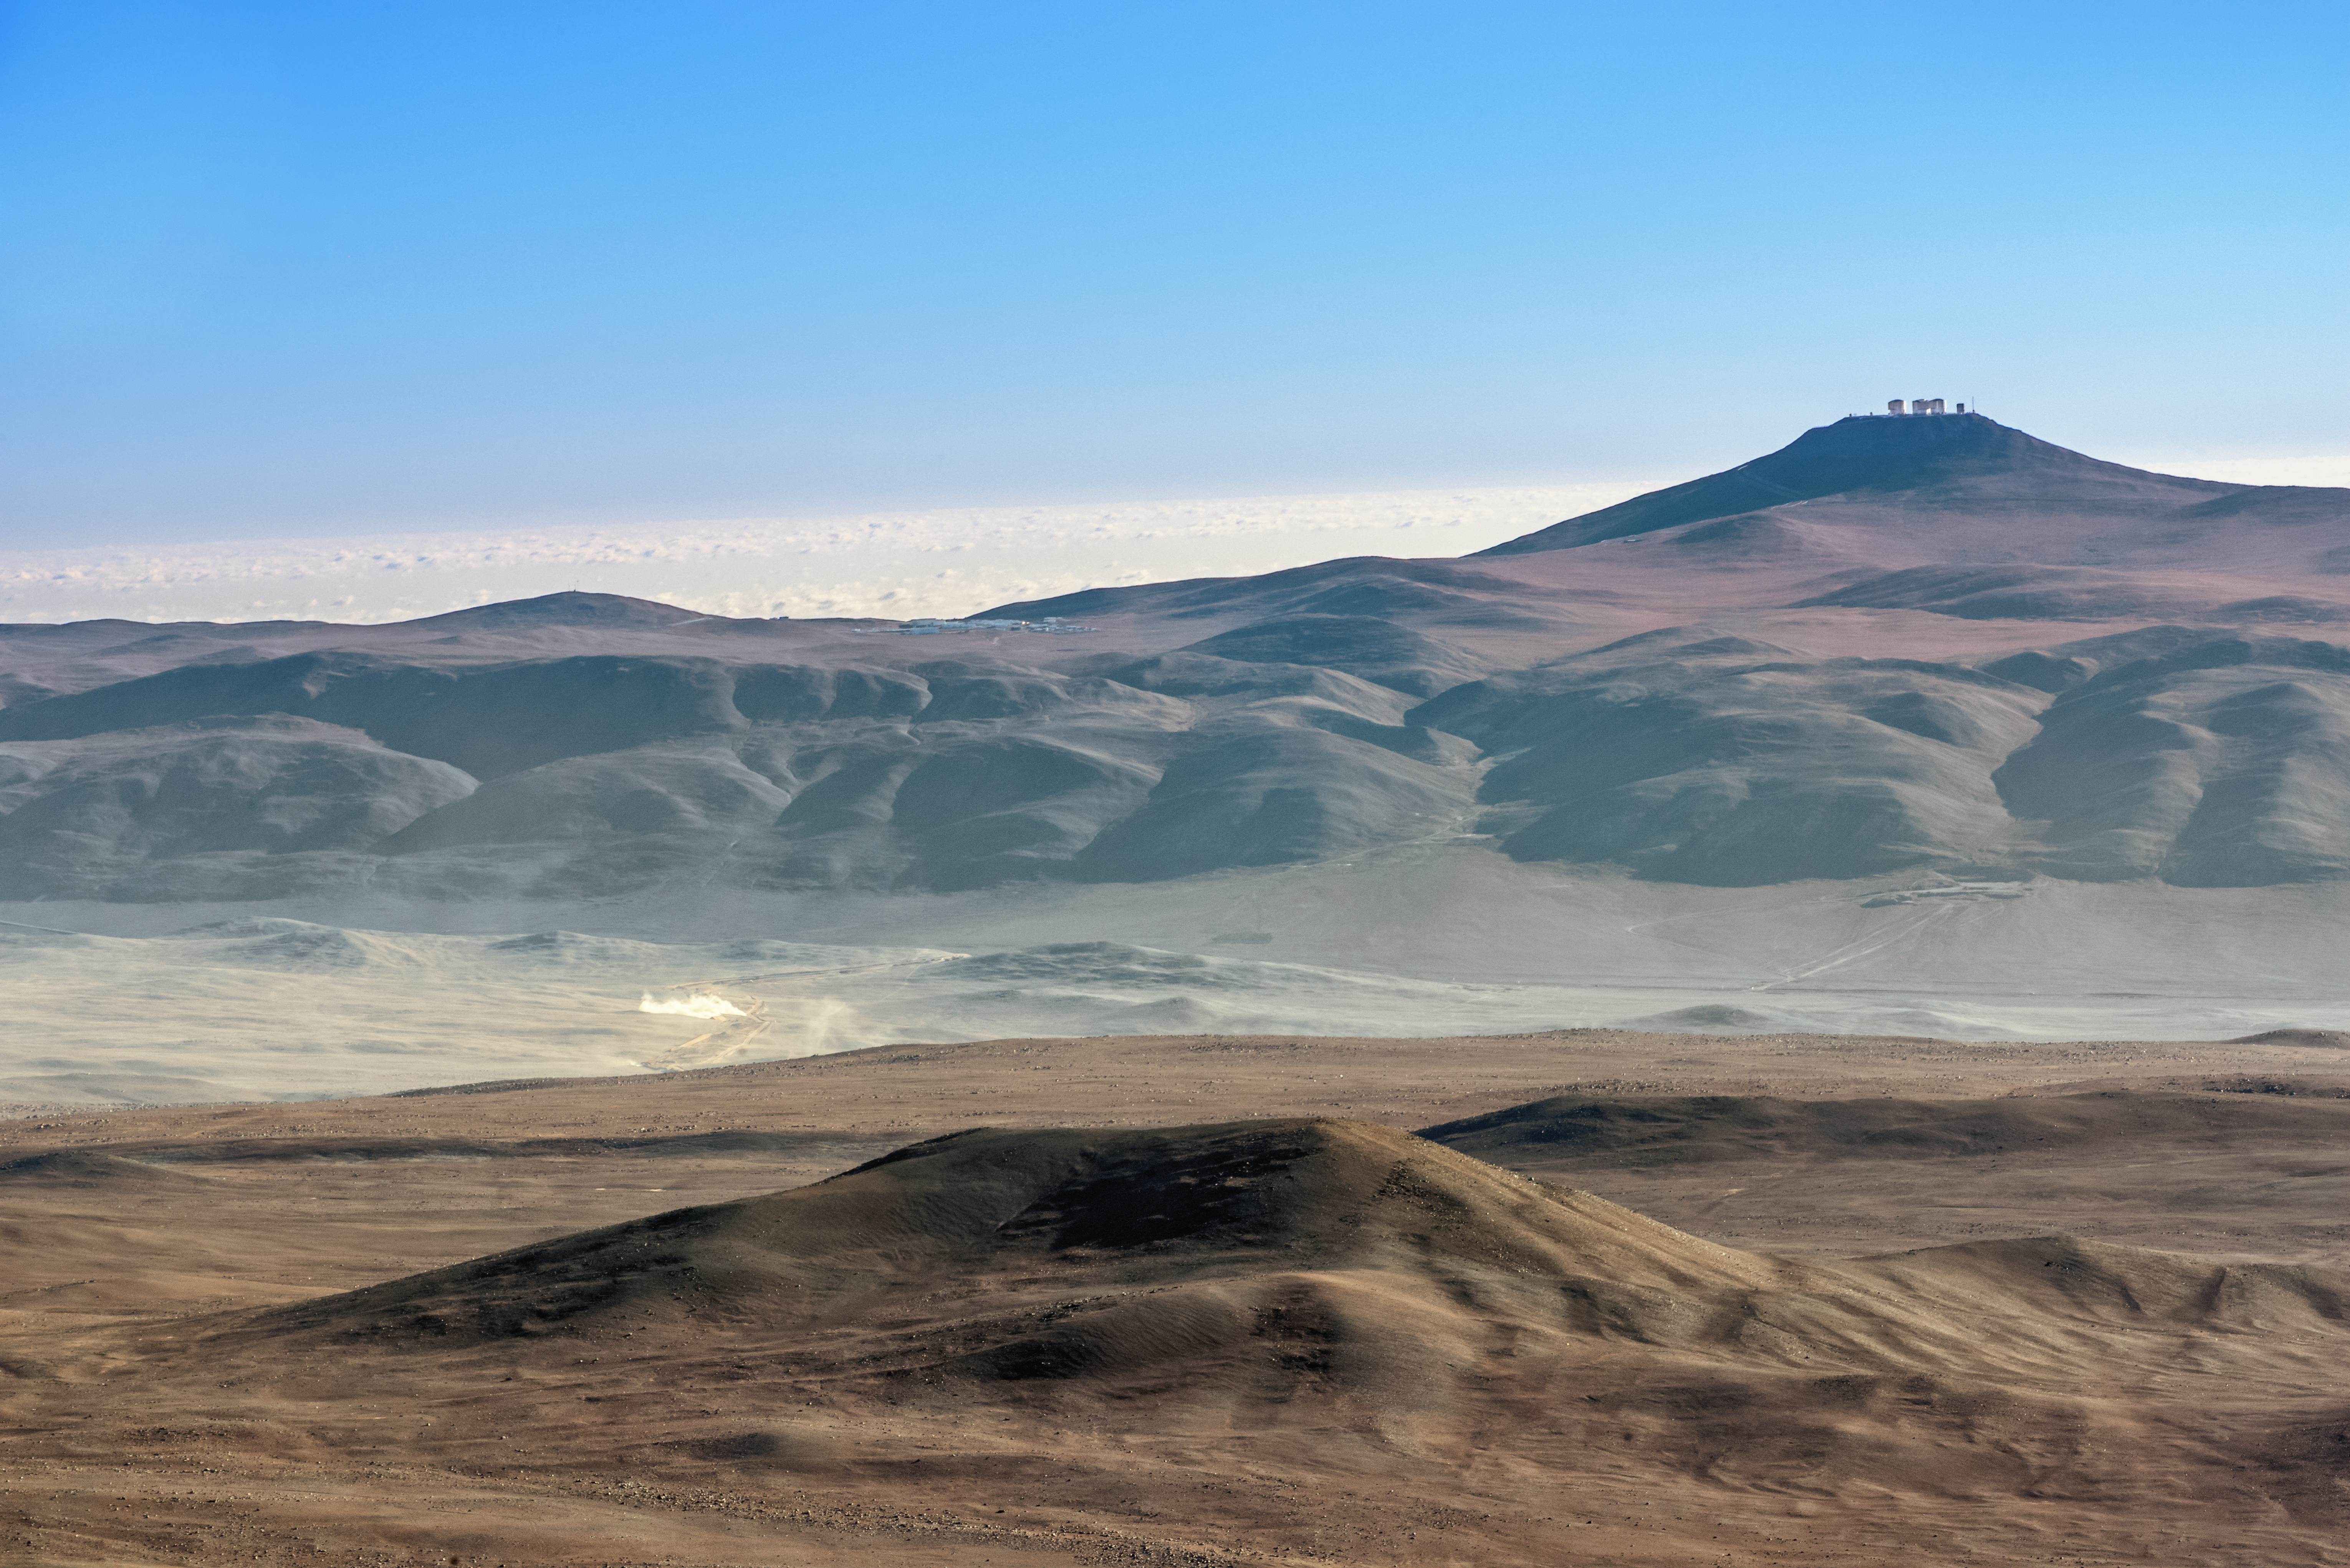

An alien vista

A spectacular, surreal and alien landscape, the softly shadowed texture of the desert plateaus and undulates upwards towards Cerro Paranal, where the VLT can be seen. Beyond the desert, the Pacific Ocean, covered in a blanket of cloud, stretches out to the horizon.

Credit: P. Pardo Ávalos/ESO